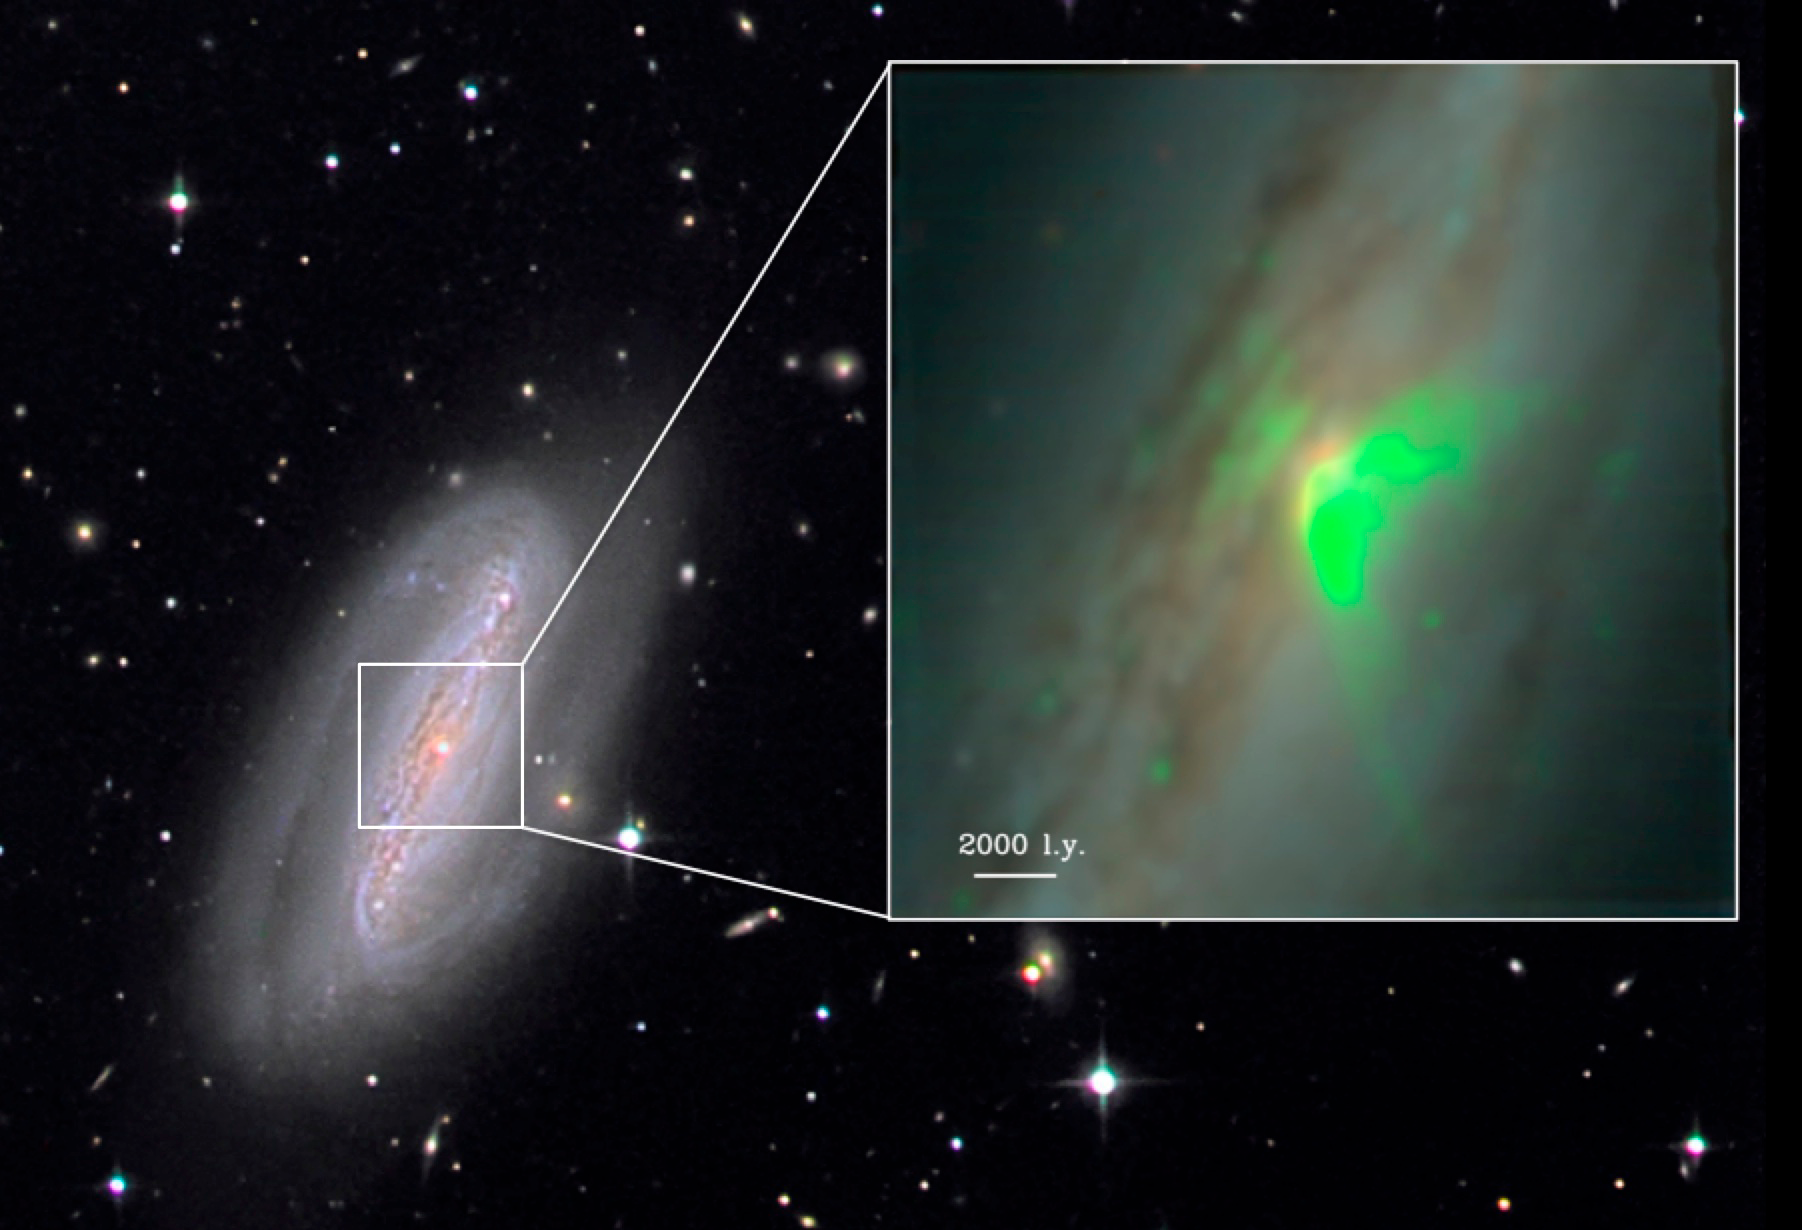

Blowing the Cover of a Hidden Black Hole

Color image of the barred spiral galaxy NGC 7582 which hosts a hidden black hole. MUSE observations (inset) reveal emission from a hot gaseous wind (in green) that is ionized and launched by the black hole.

Credit: Stefan Binnewies and Josef Pöpsel of Capella Observatory (background image); Stephanie Juneau of NOAO and CEA-Saclay (inset).